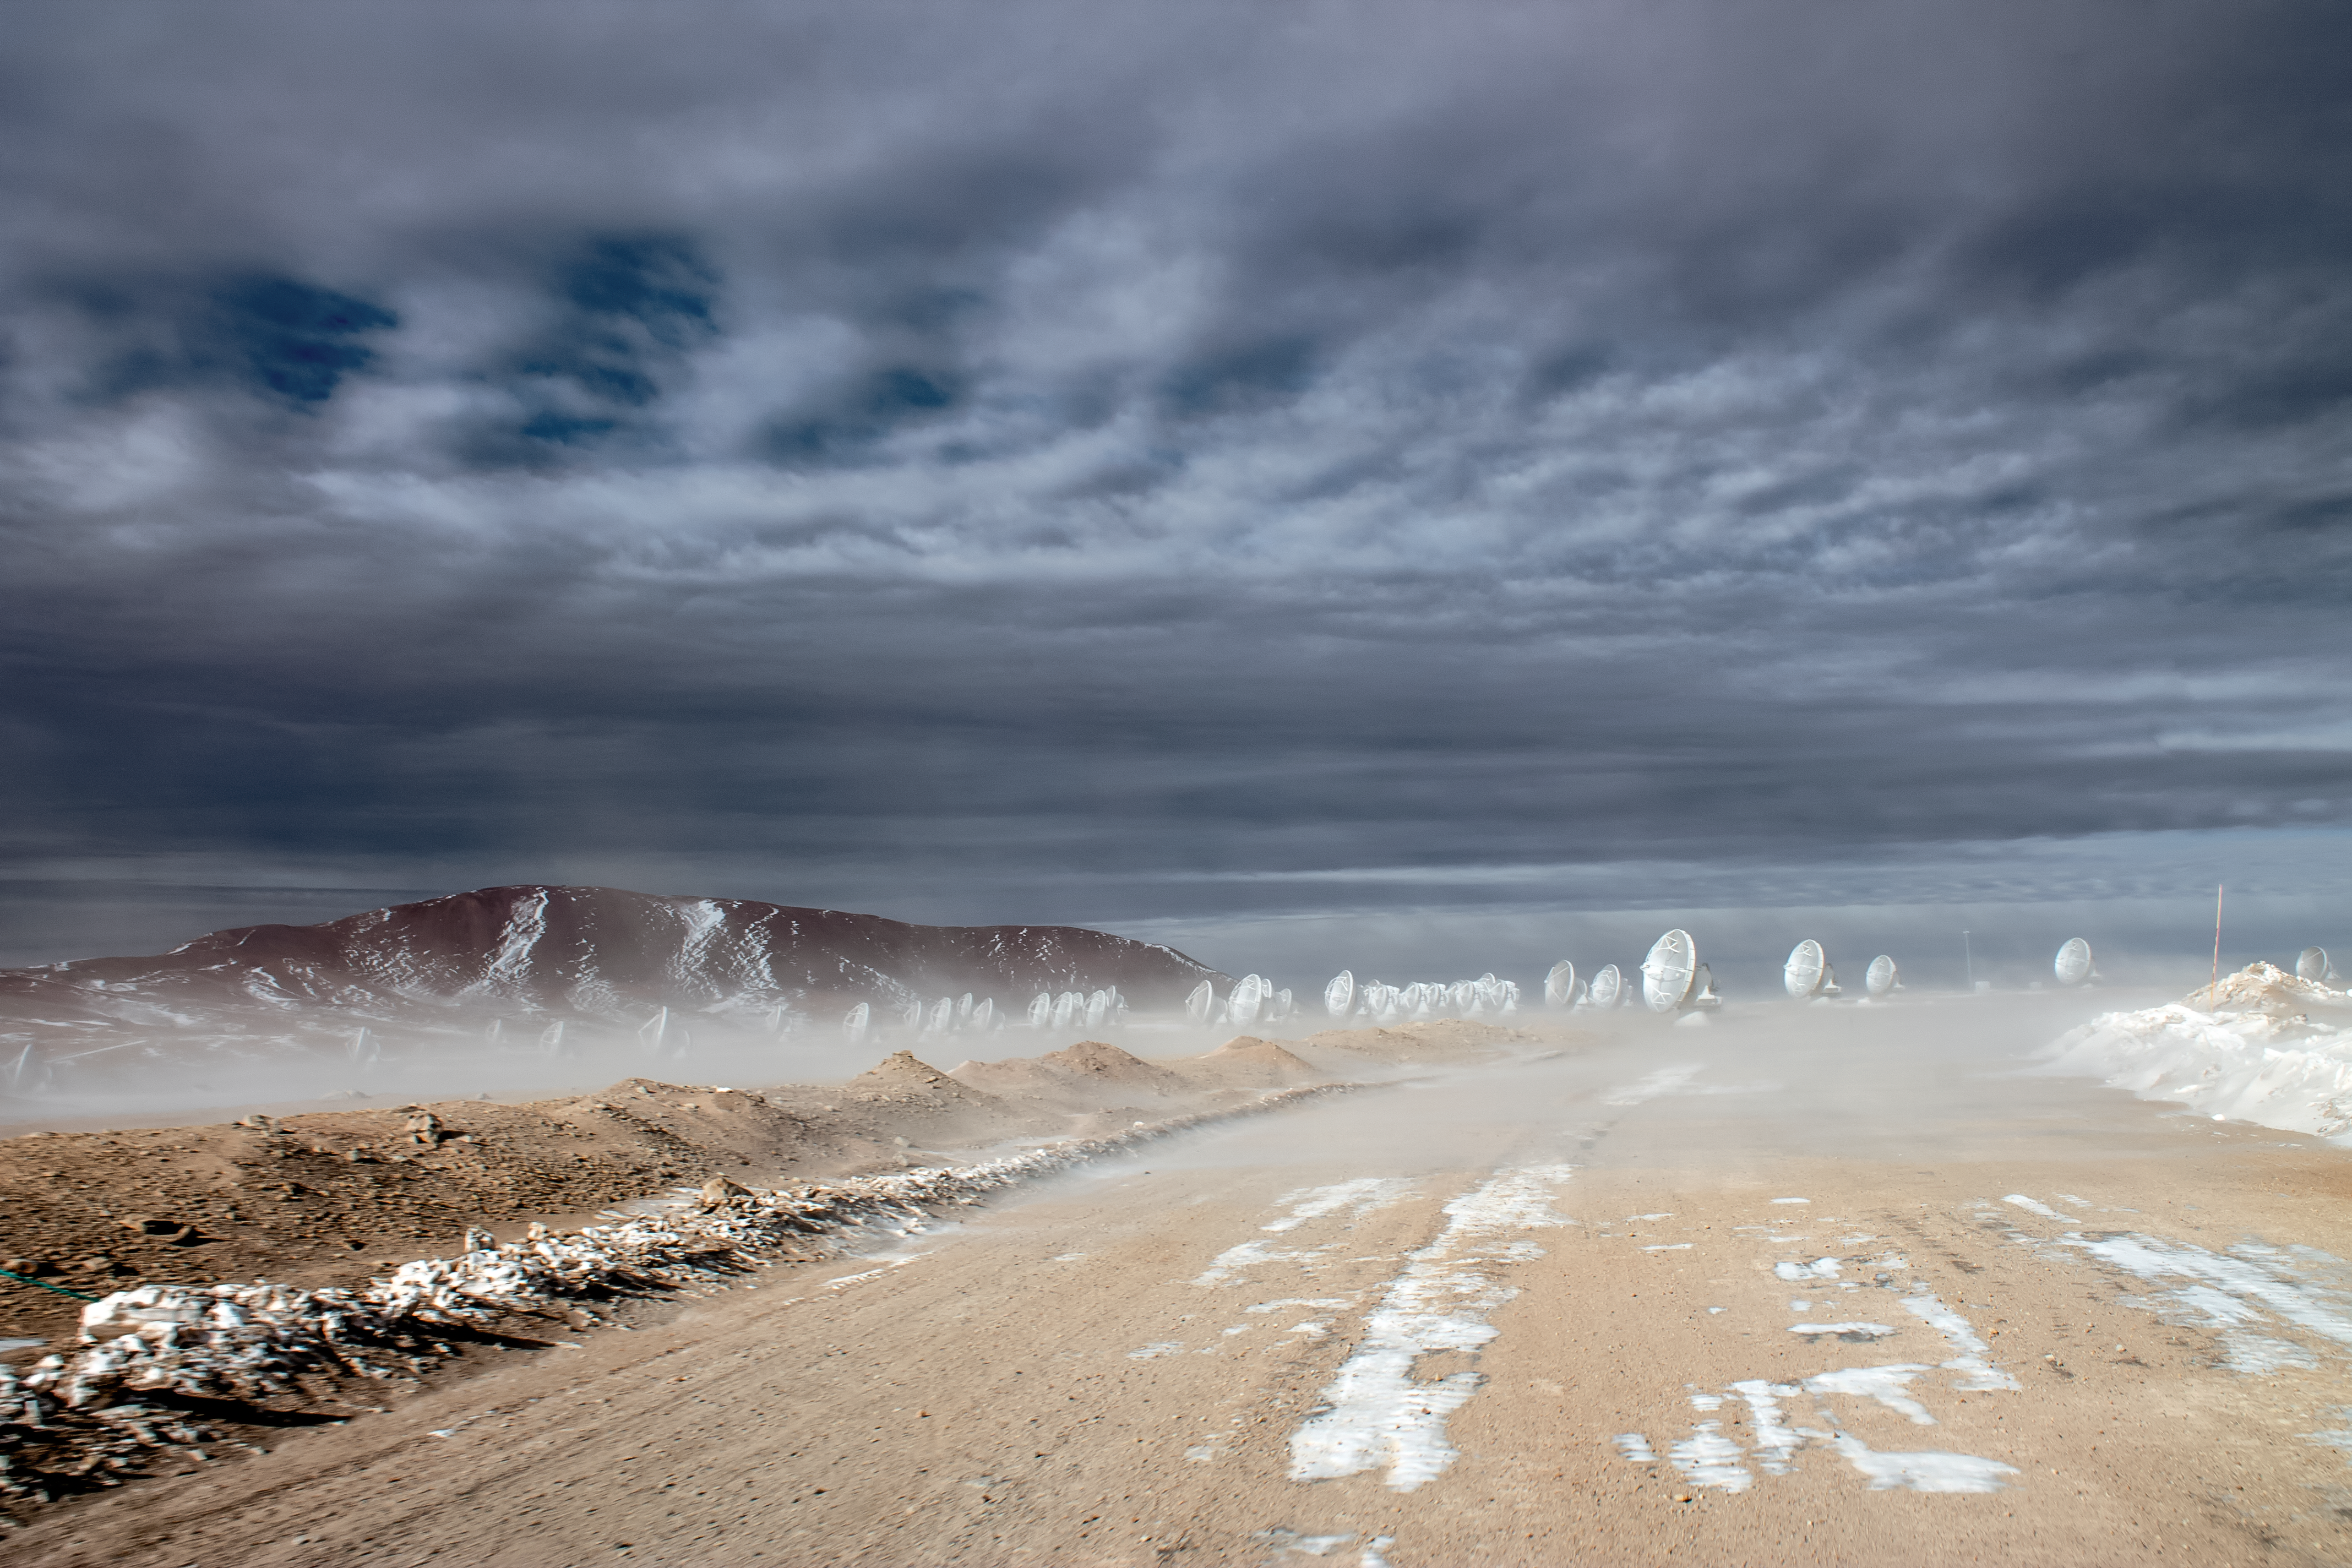

Bad weather on Chajnantor

Beneath dark, cloudy skies, dust clouds are seen to engulf the antennas of the Atacama Large Millimeter/submillimeter Array (ALMA) that litter Chajnantor Plateau, located in the Chilean Atacama Desert.

Credit: J. C. Rojas/ESO